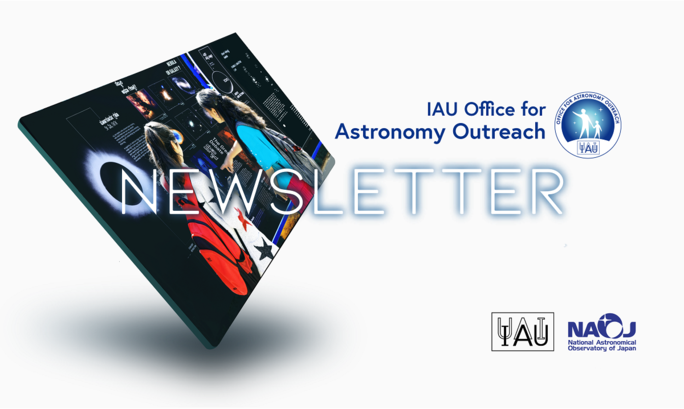

IAU Astronomy Outreach Newsletter Banner

IAU Astronomy Outreach Newsletter Banner.

Credit: IAU